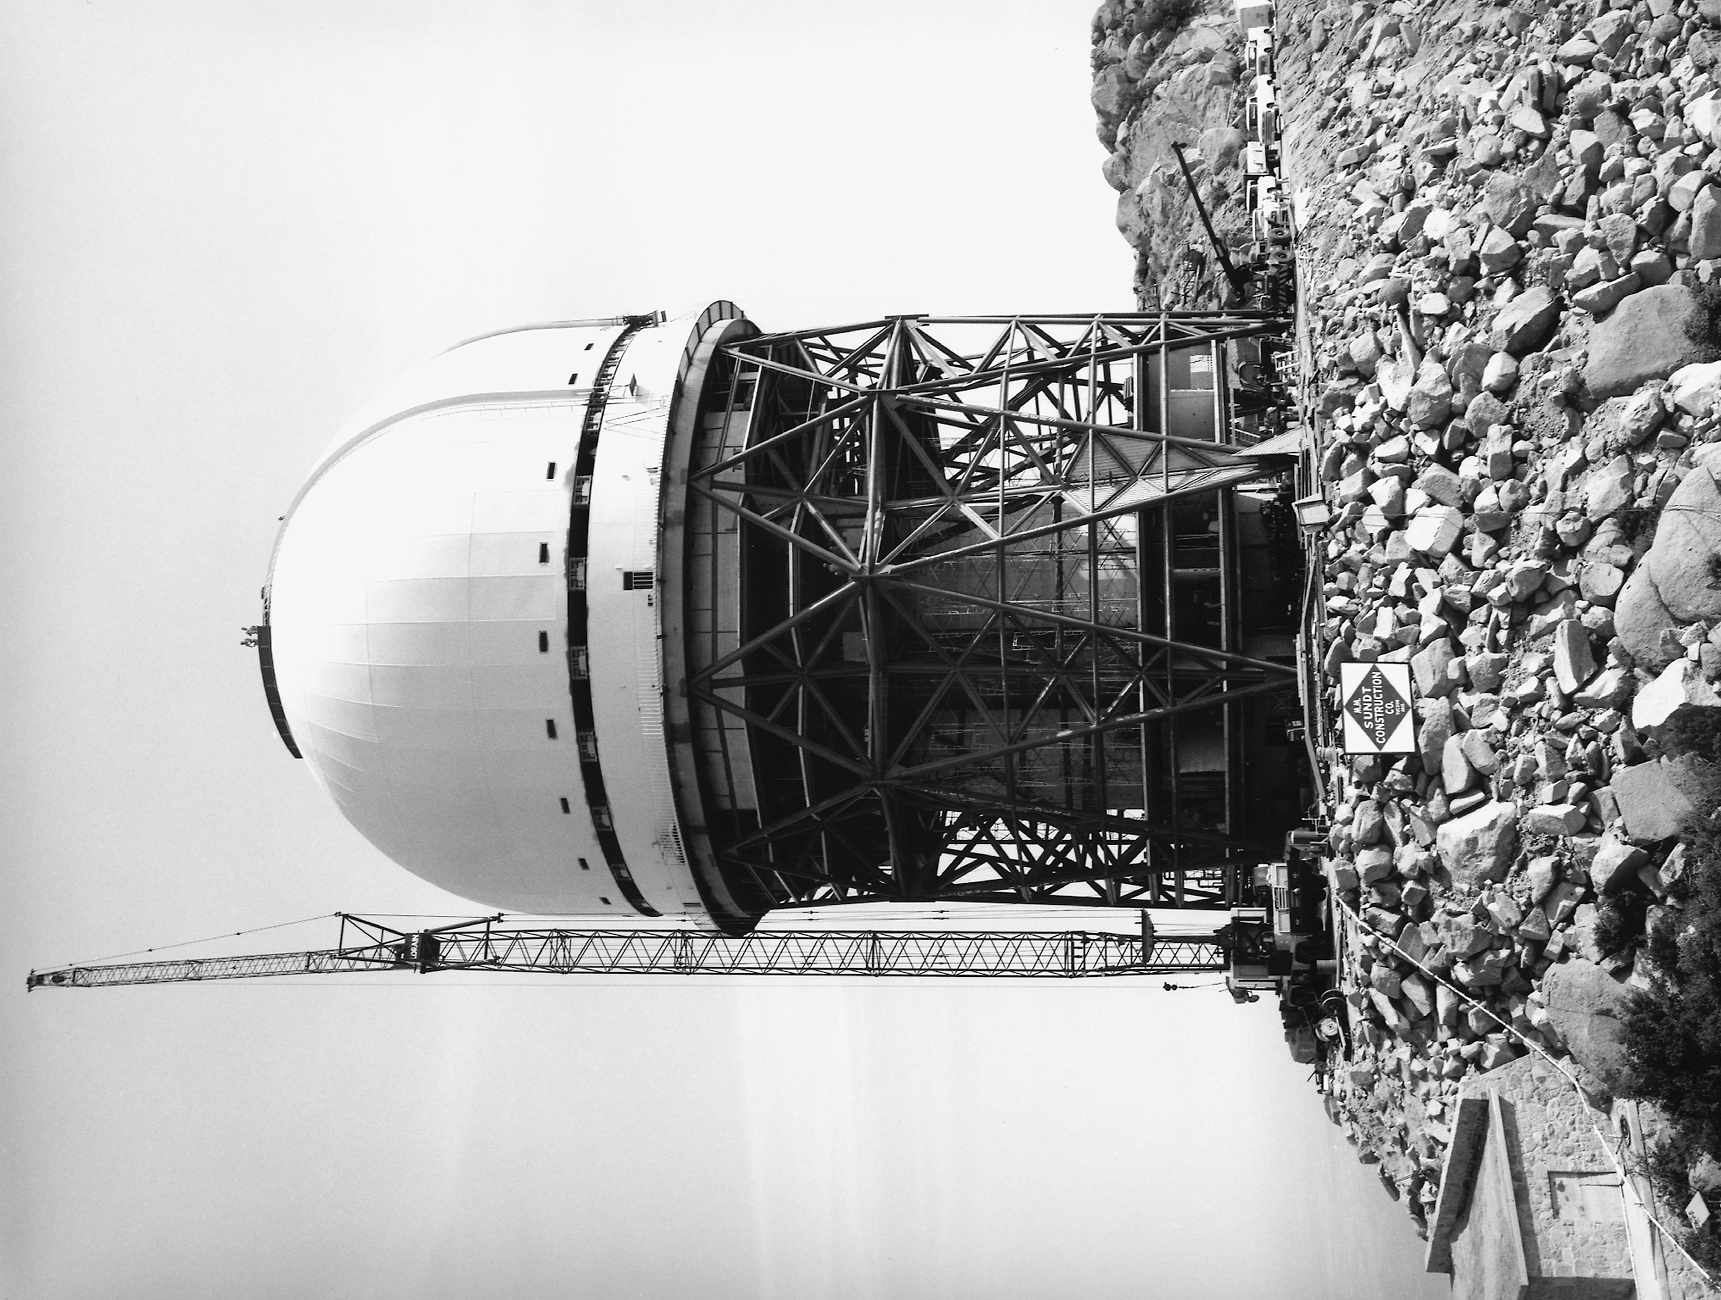

Nicholas U. Mayall 4-meter Telescope under construction

Nicholas U. Mayall 4-meter Telescope under construction

Credit: KPNO/NOIRLab/NSF/AURA